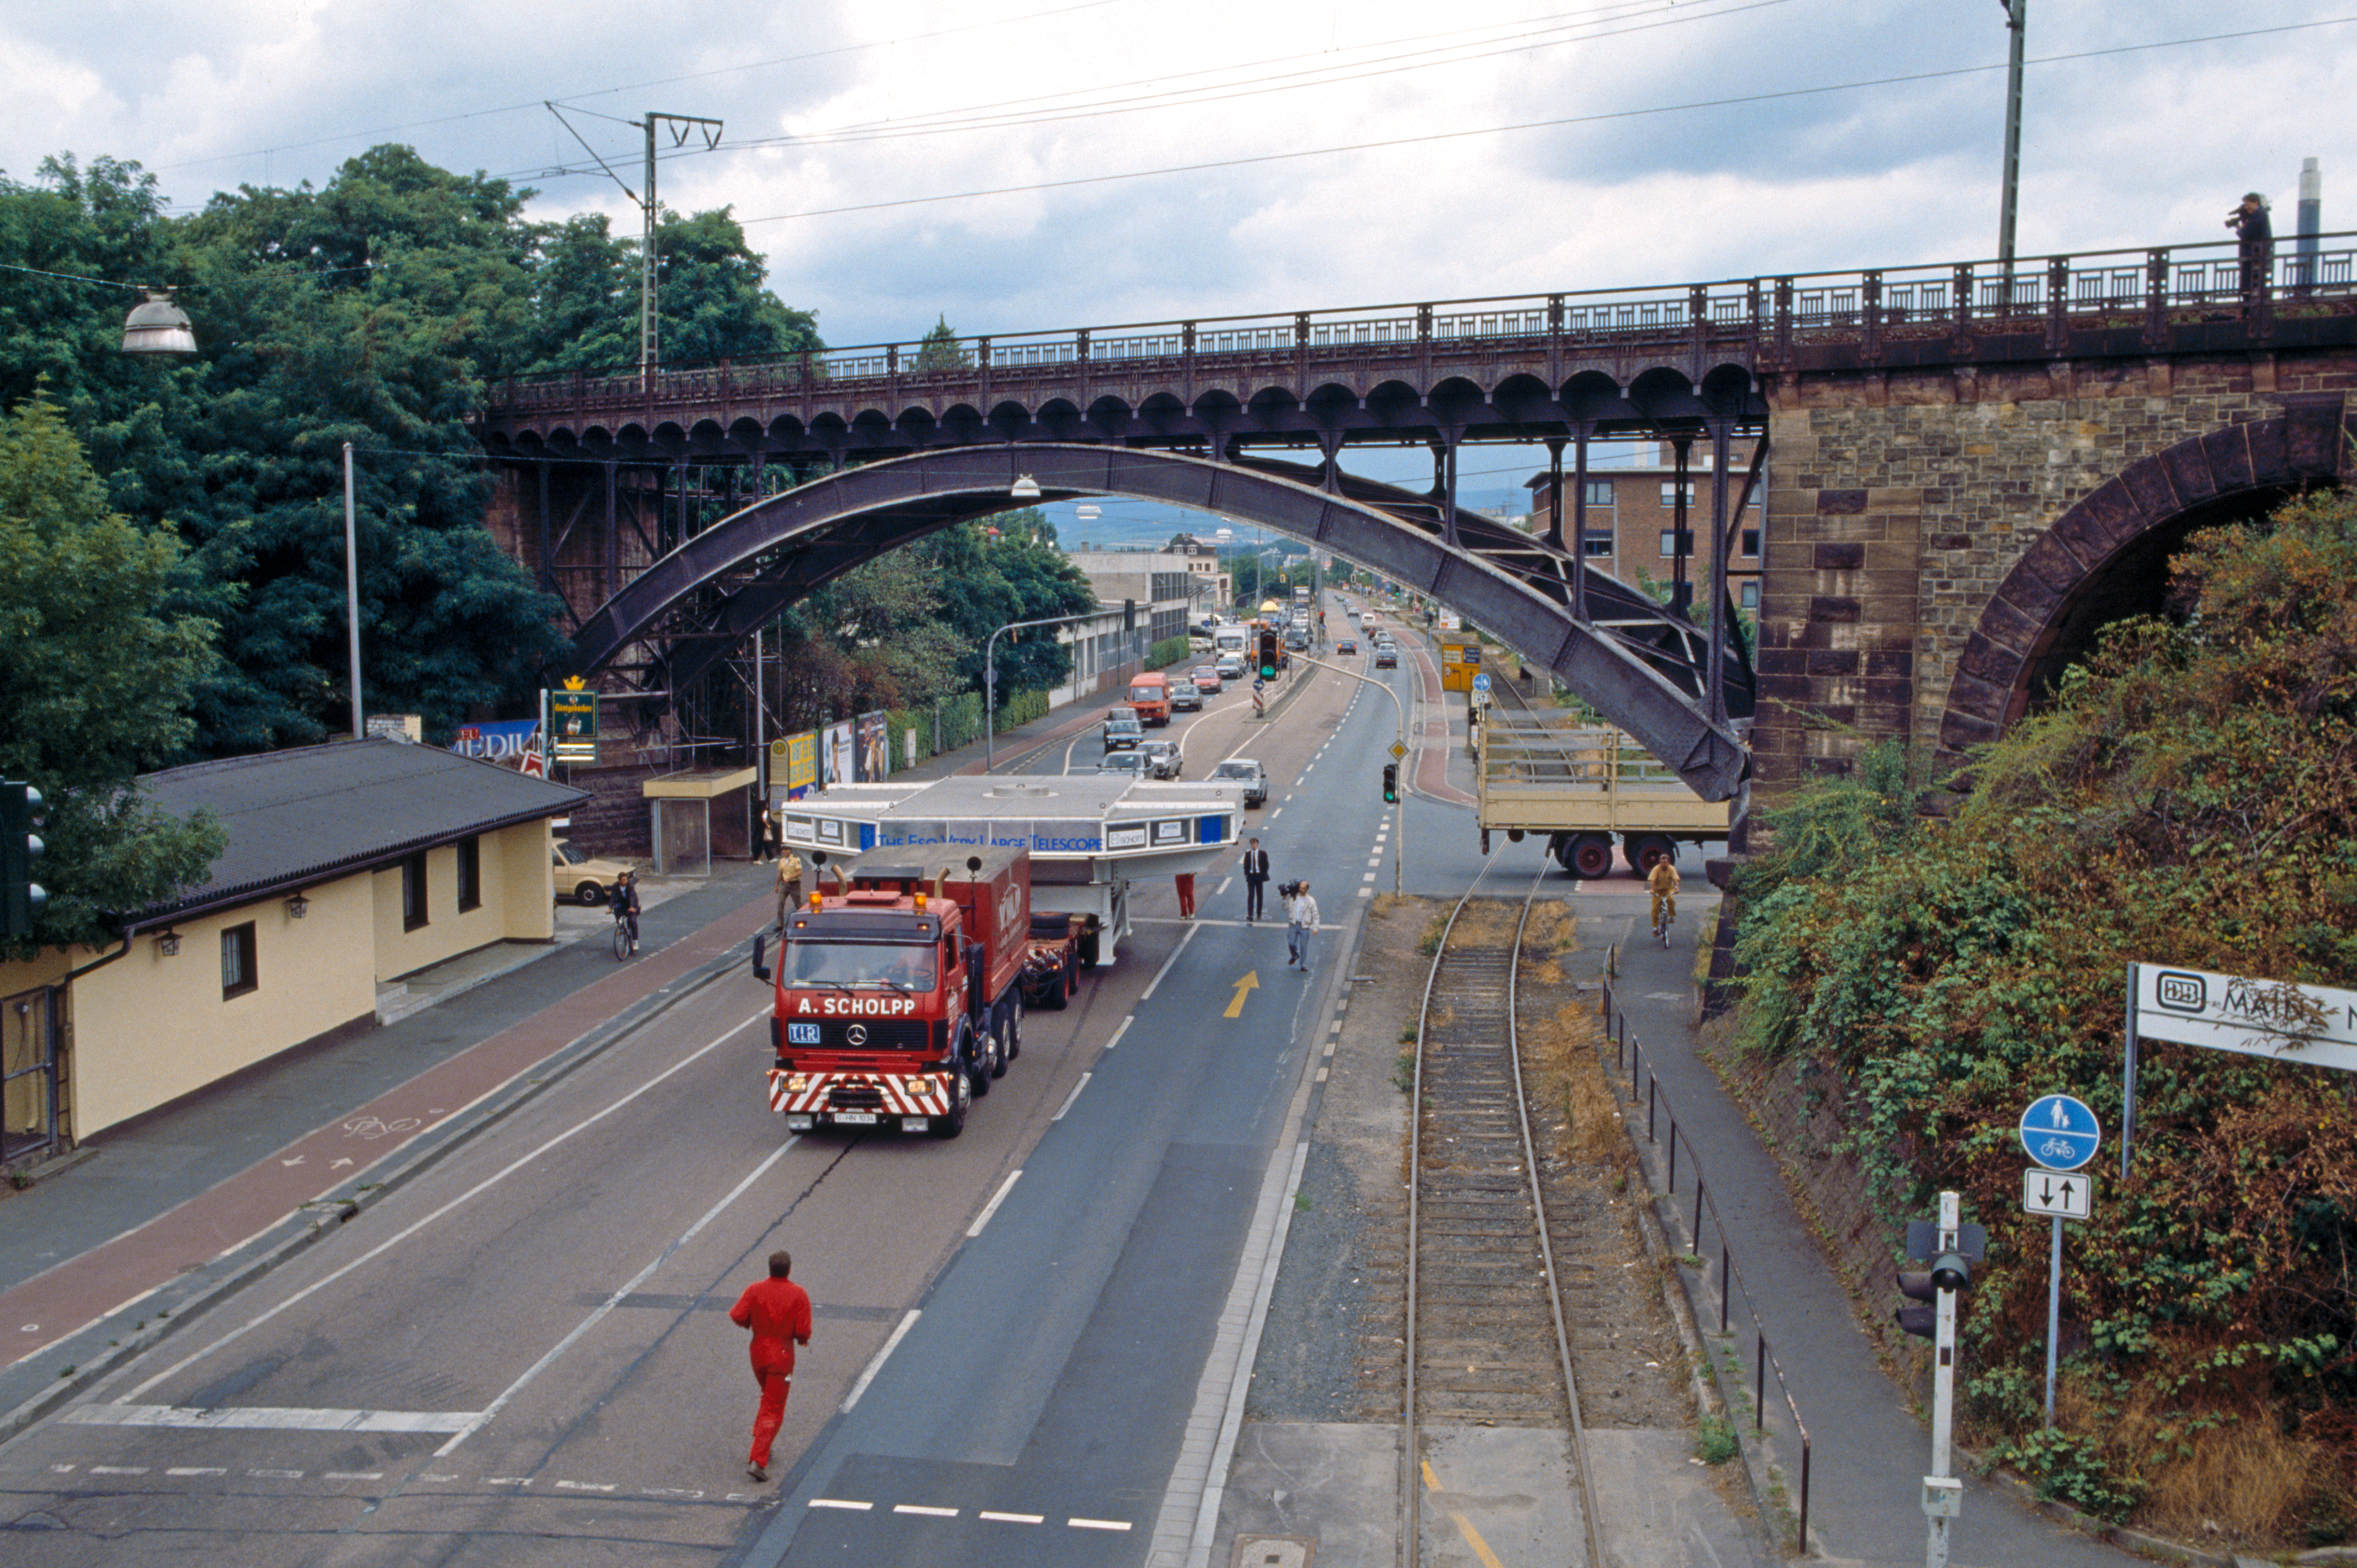

Slow but steady

A VLT mirror being transported by road, 1993.

Credit: ESO